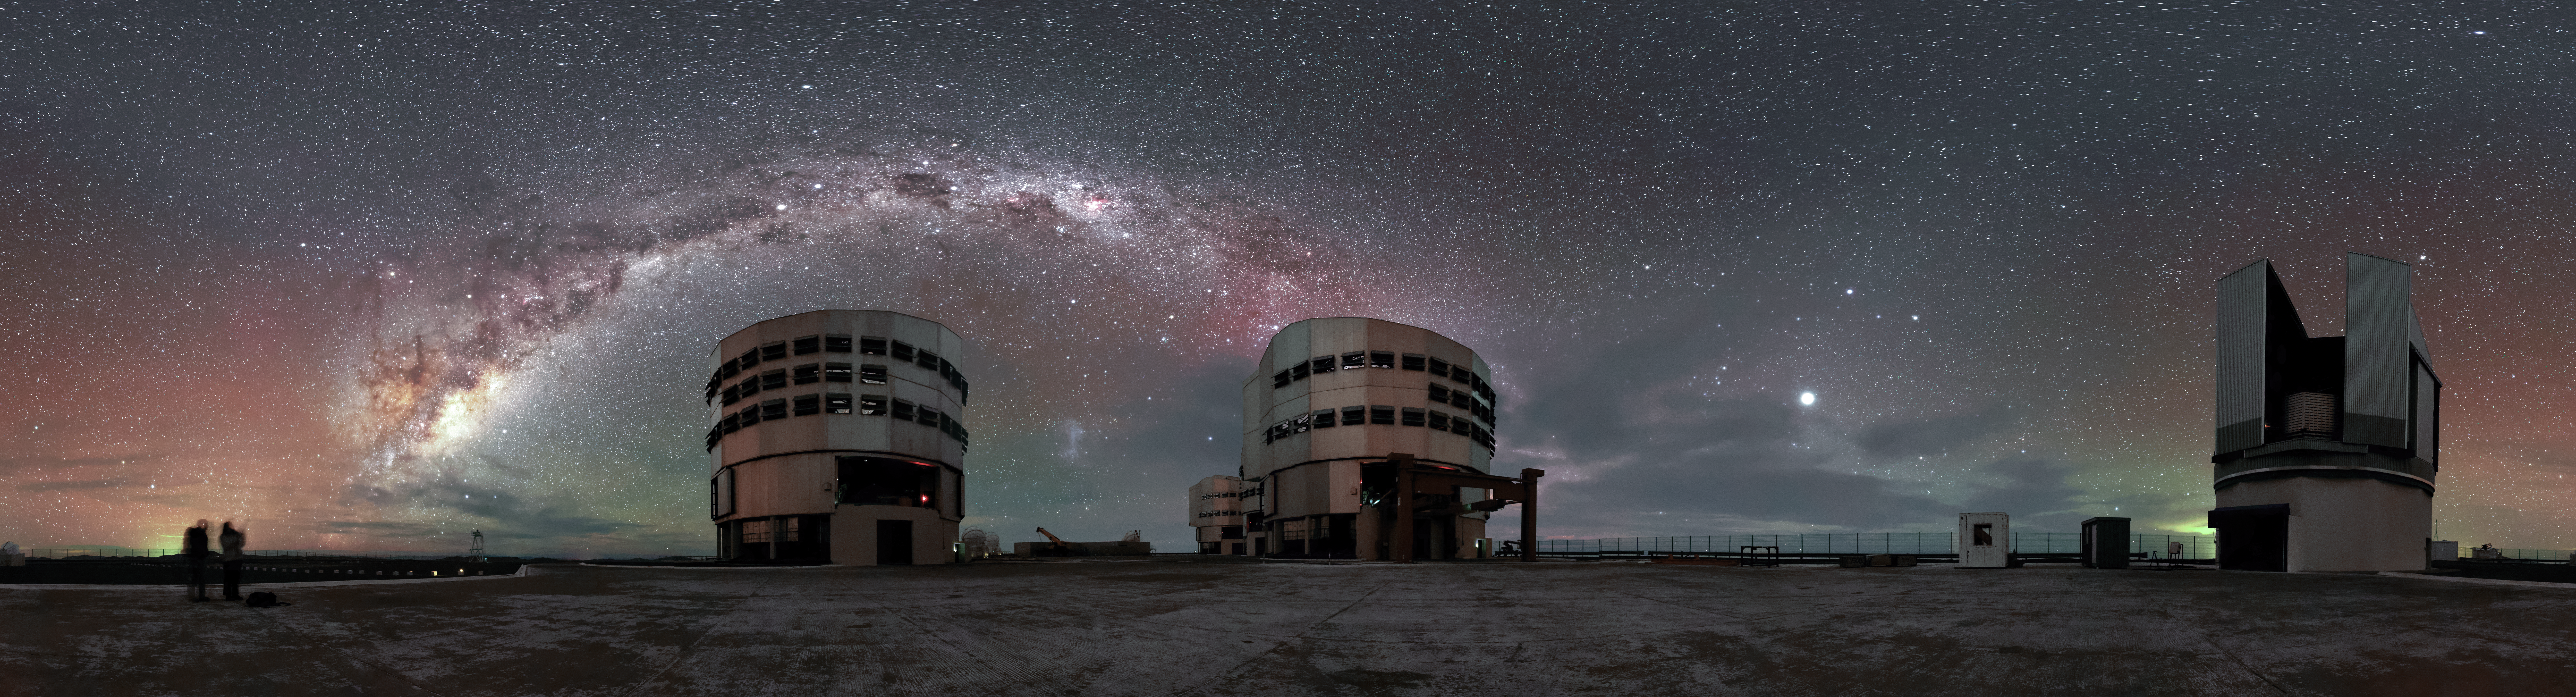

Airglow and the Milky Way above Paranal

Three of the four Unit Telescopes of the Very Large Telescope (VLT) bask beneath the spectacular southern sky above ESO's Paranal Observatory in this panoramic scene from northern Chile.

The plane of our home galaxy, the Milky Way, is captured elegantly arching above the Observatory, as a red and green radiance — known as airglow — scatters the star-studded sky.

The numerous flaps, or louvers, seen circumventing the enclosures of two of the Unit Telescopes are there to maintain airflow and help keep the interior of the telescope in equilibrium with the surrounding atmosphere.

Credit: Jean-Marc Lecleire/PNA/ESO